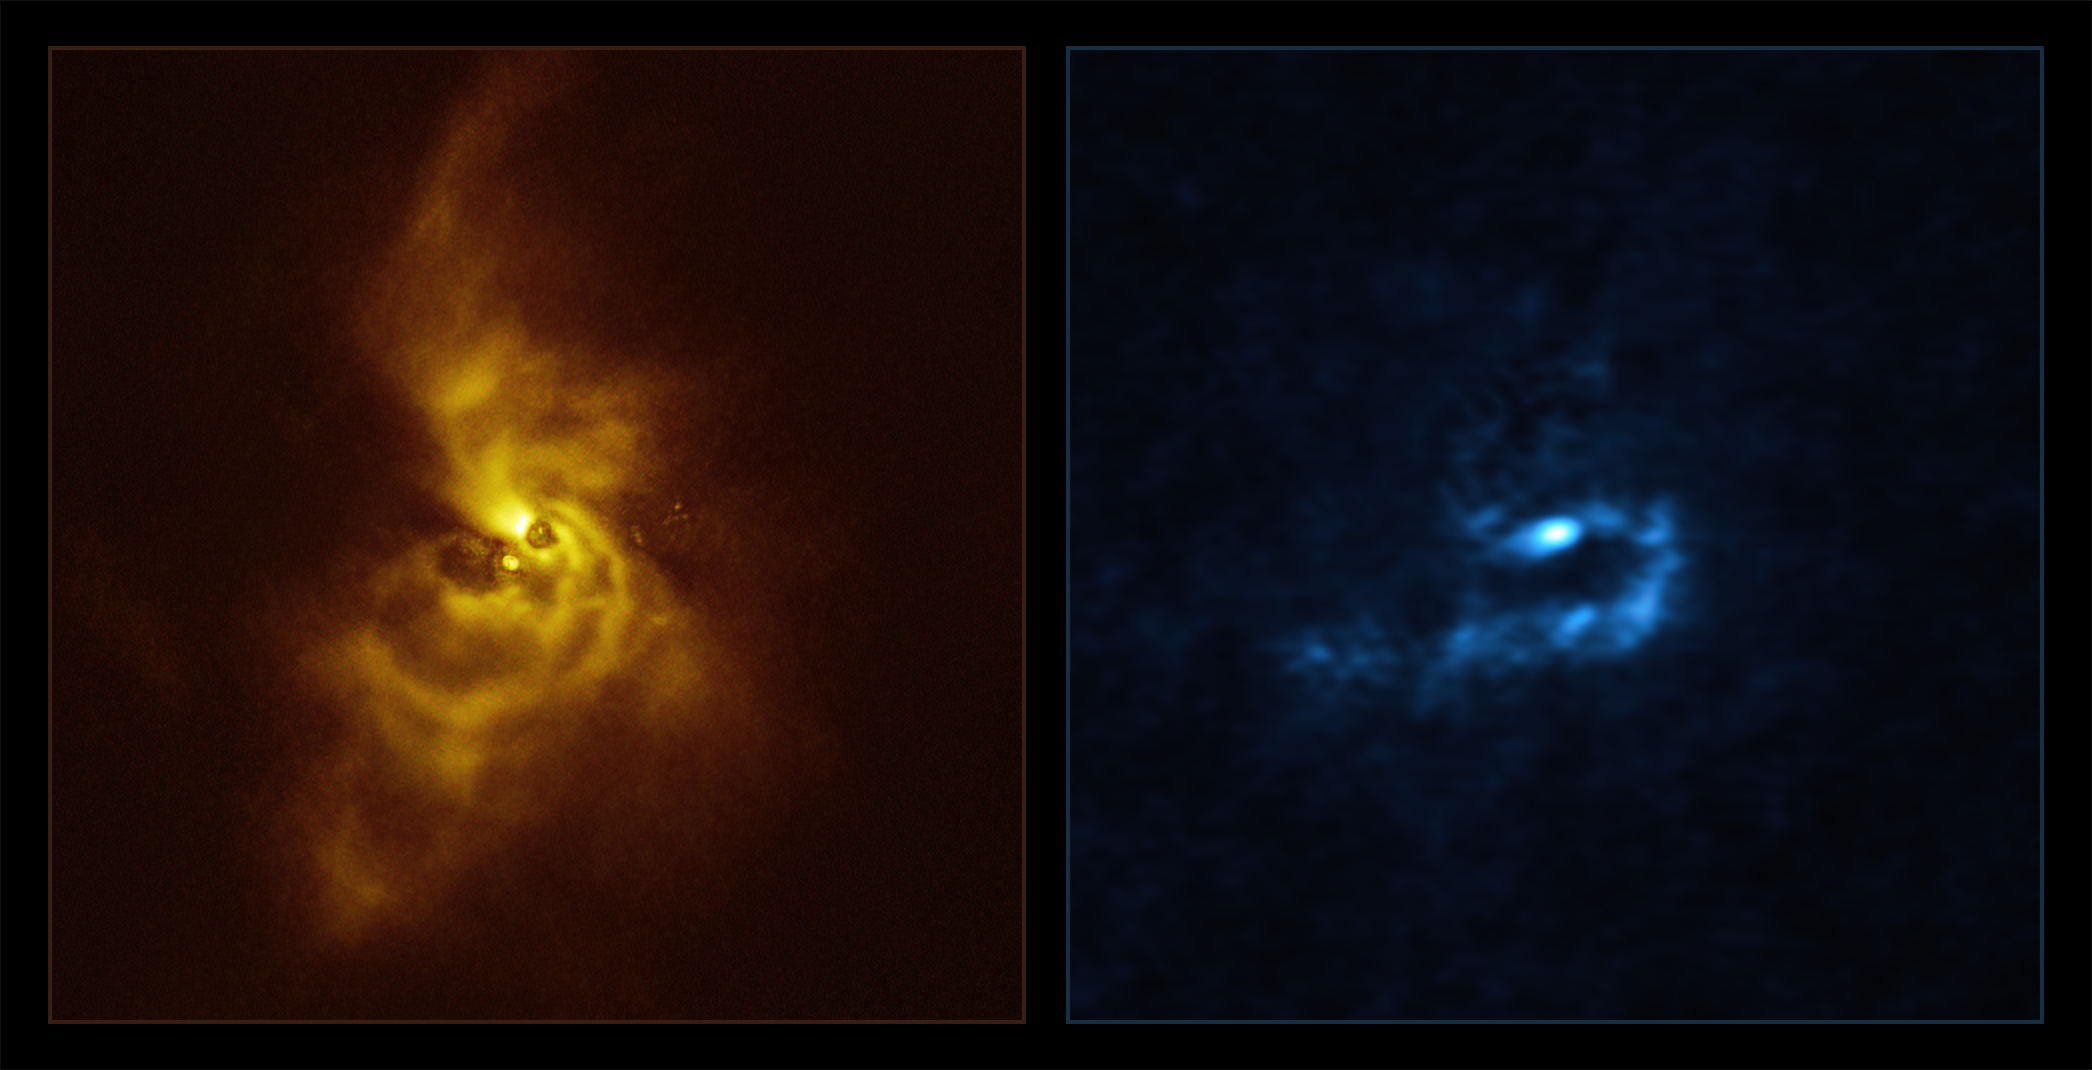

SPHERE and ALMA images of material orbiting V960 Mon

On the left hand side in yellow is an image of the young star V960 Mon and its surrounding dusty material, taken with the Spectro-Polarimetric High-contrast Exoplanet REsearch (SPHERE) instrument installed on ESO’s Very Large Telescope (VLT). Light that is reflected off of the dusty material orbiting the star becomes polarised — meaning it oscillates in a well-defined direction rather than randomly — and is then detected by SPHERE, revealing mesmerising spiral arms.

These findings motivated astronomers to analyse archival observations of the same system taken using Atacama Large Millimeter/submillimeter Array (ALMA), in which ESO is a partner. The results of this analysis can be seen on the right hand side in blue. The wavelengths of light at which ALMA observes allow it to pierce deeper into the orbiting material, revealing that the spiral arms are fragmenting and forming clumps with masses similar to that of planets. These clumps could contract and collapse via a process known as “gravitational instability” to form giant planets.

Credit: ESO/ALMA (ESO/NAOJ/NRAO)/Weber et al.